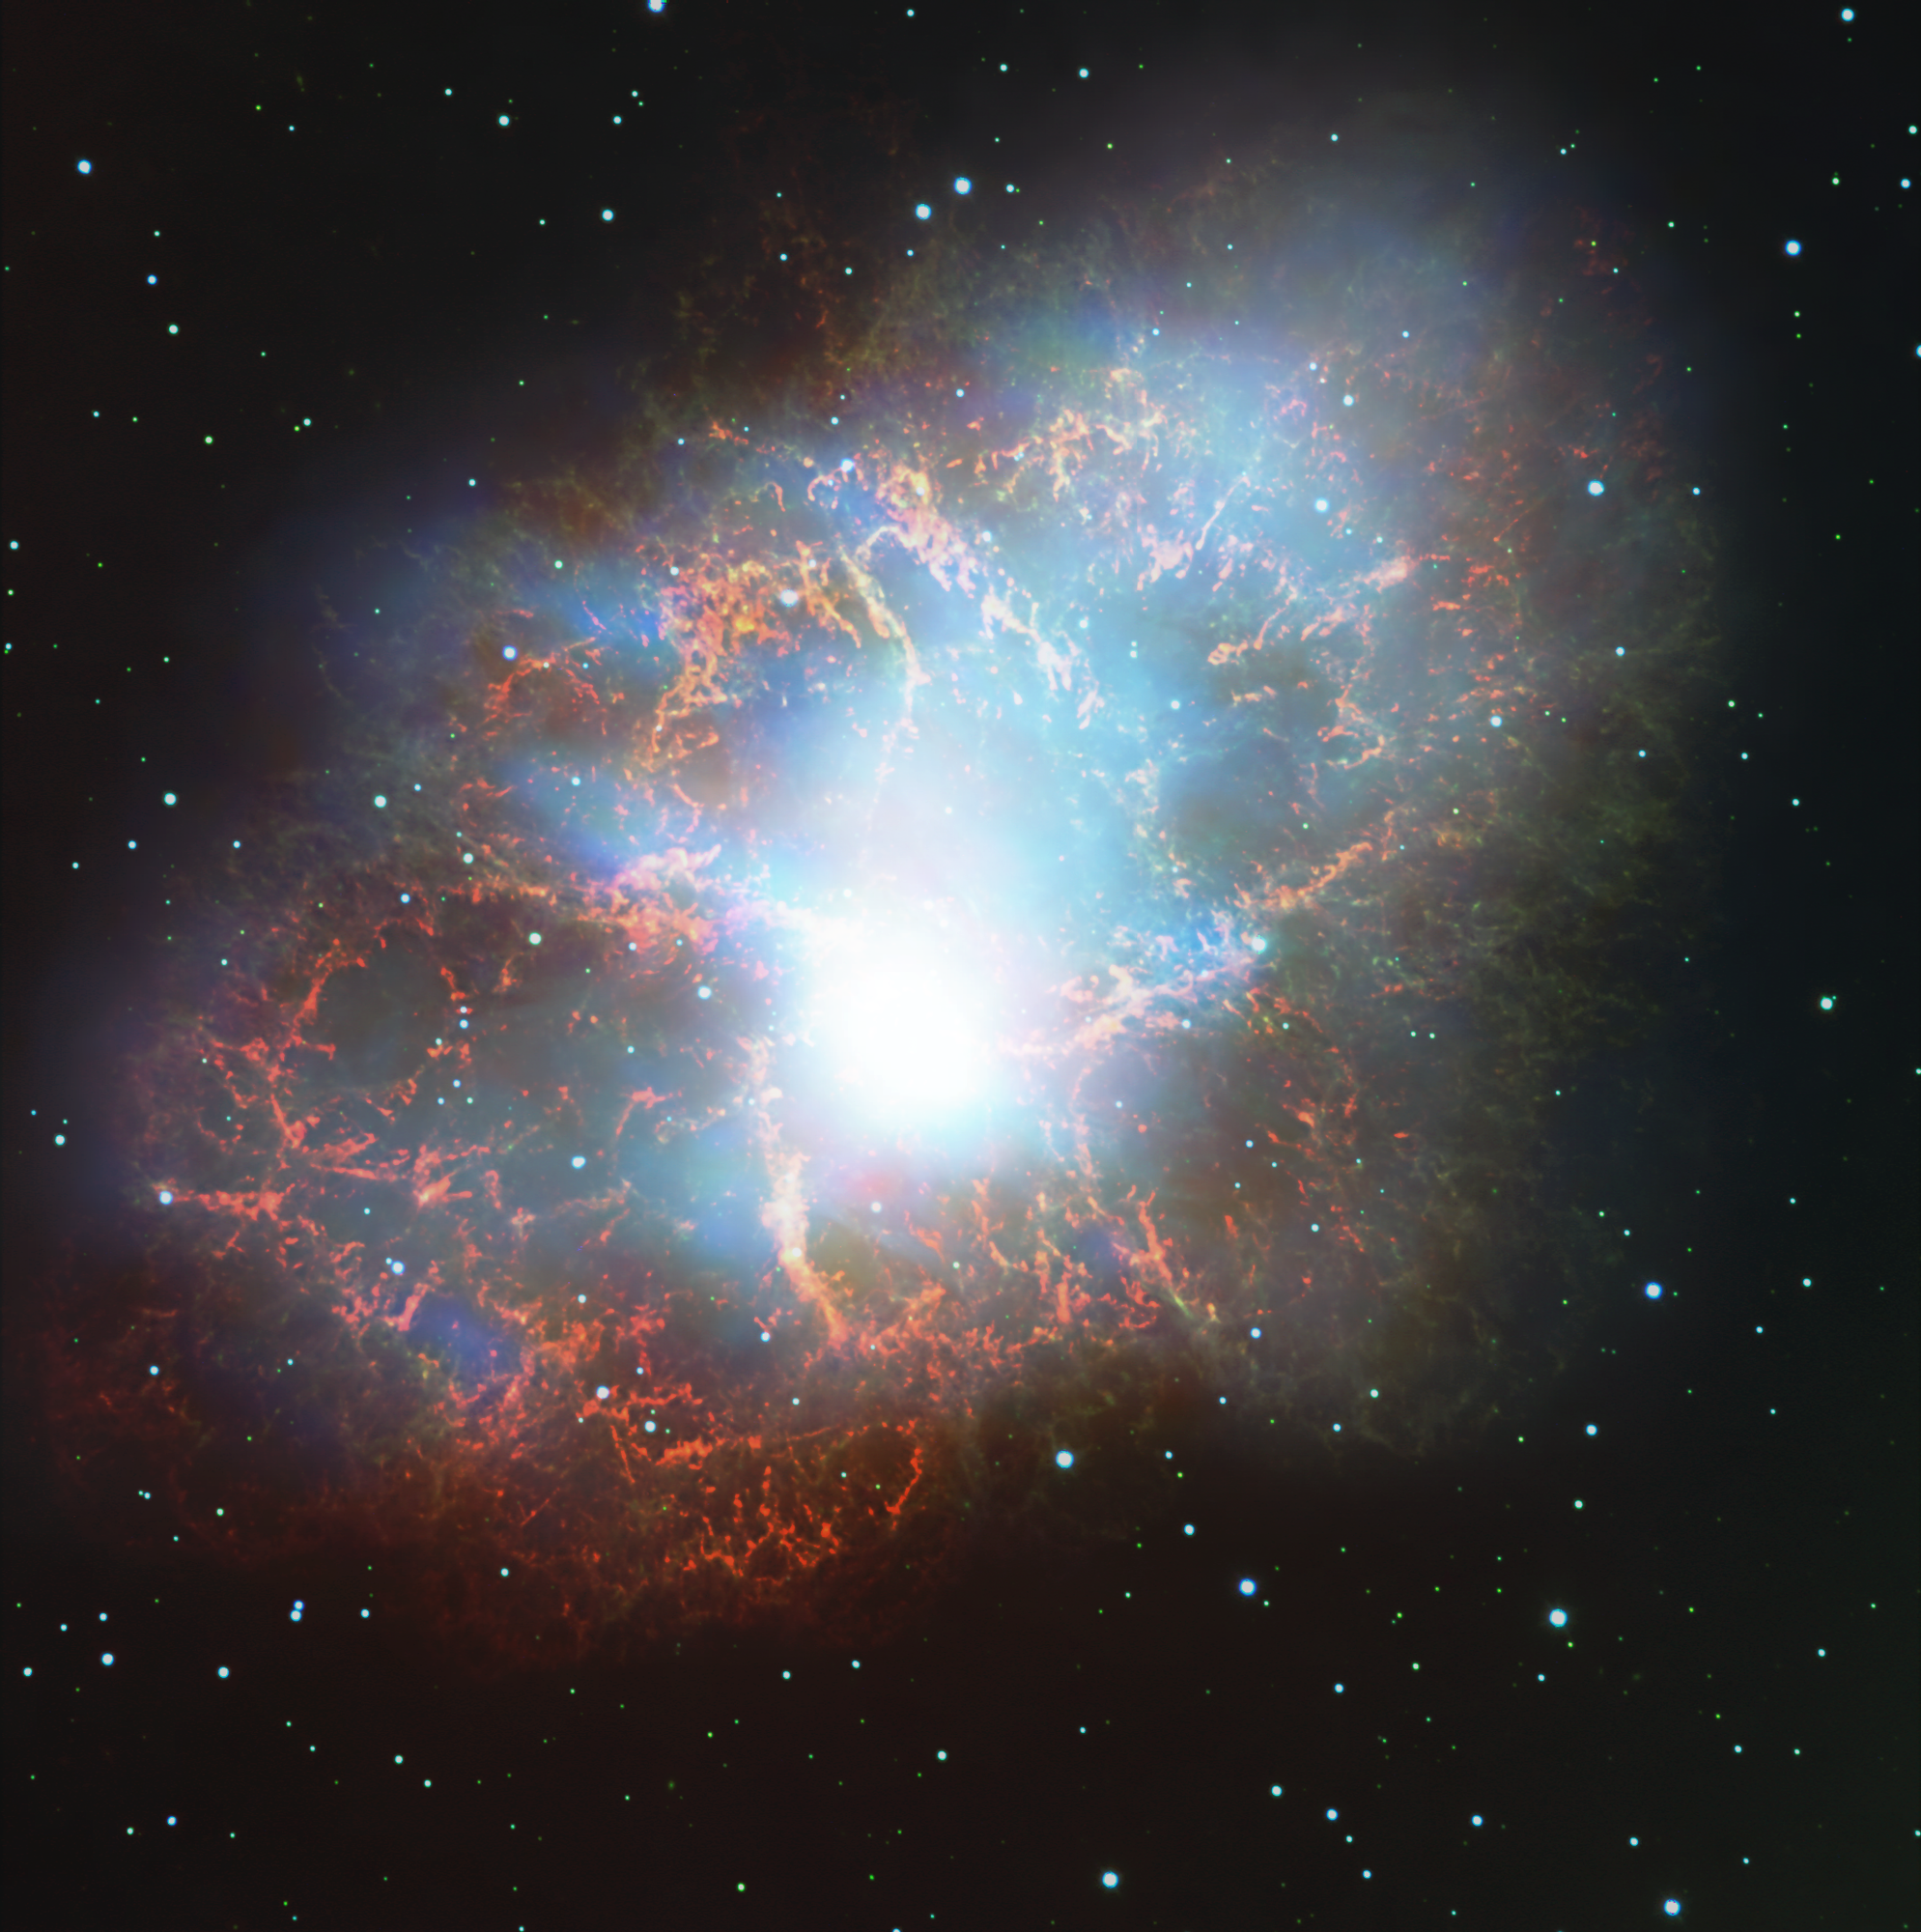

CONCERTO show starts with new view of the Crab Nebula

This image of the Crab Nebula (also known as Messier 1) in the constellation of Taurus is an overlay of one of the first-light images taken by the CONCERTO instrument on the APEX telescope, operated by ESO, with an image taken by the FORS 2 instrument on ESO’s VLT. CONCERTO’s data is the white central glow, with the colourful structures in the background coming from the VLT image. The Crab Nebula is the remnant of a supernova explosion at a distance of about 6,000 light-years, observed almost 1,000 years ago, in the year 1054.

CONCERTO is able to scan the sky at frequencies between infrared and radio waves and has been designed to look at radiation emitted by ionised carbon atoms, one of the most valuable tracers of star formation in the early cosmic ages.

Credit: CONCERTO team/A. Beelen, ESO